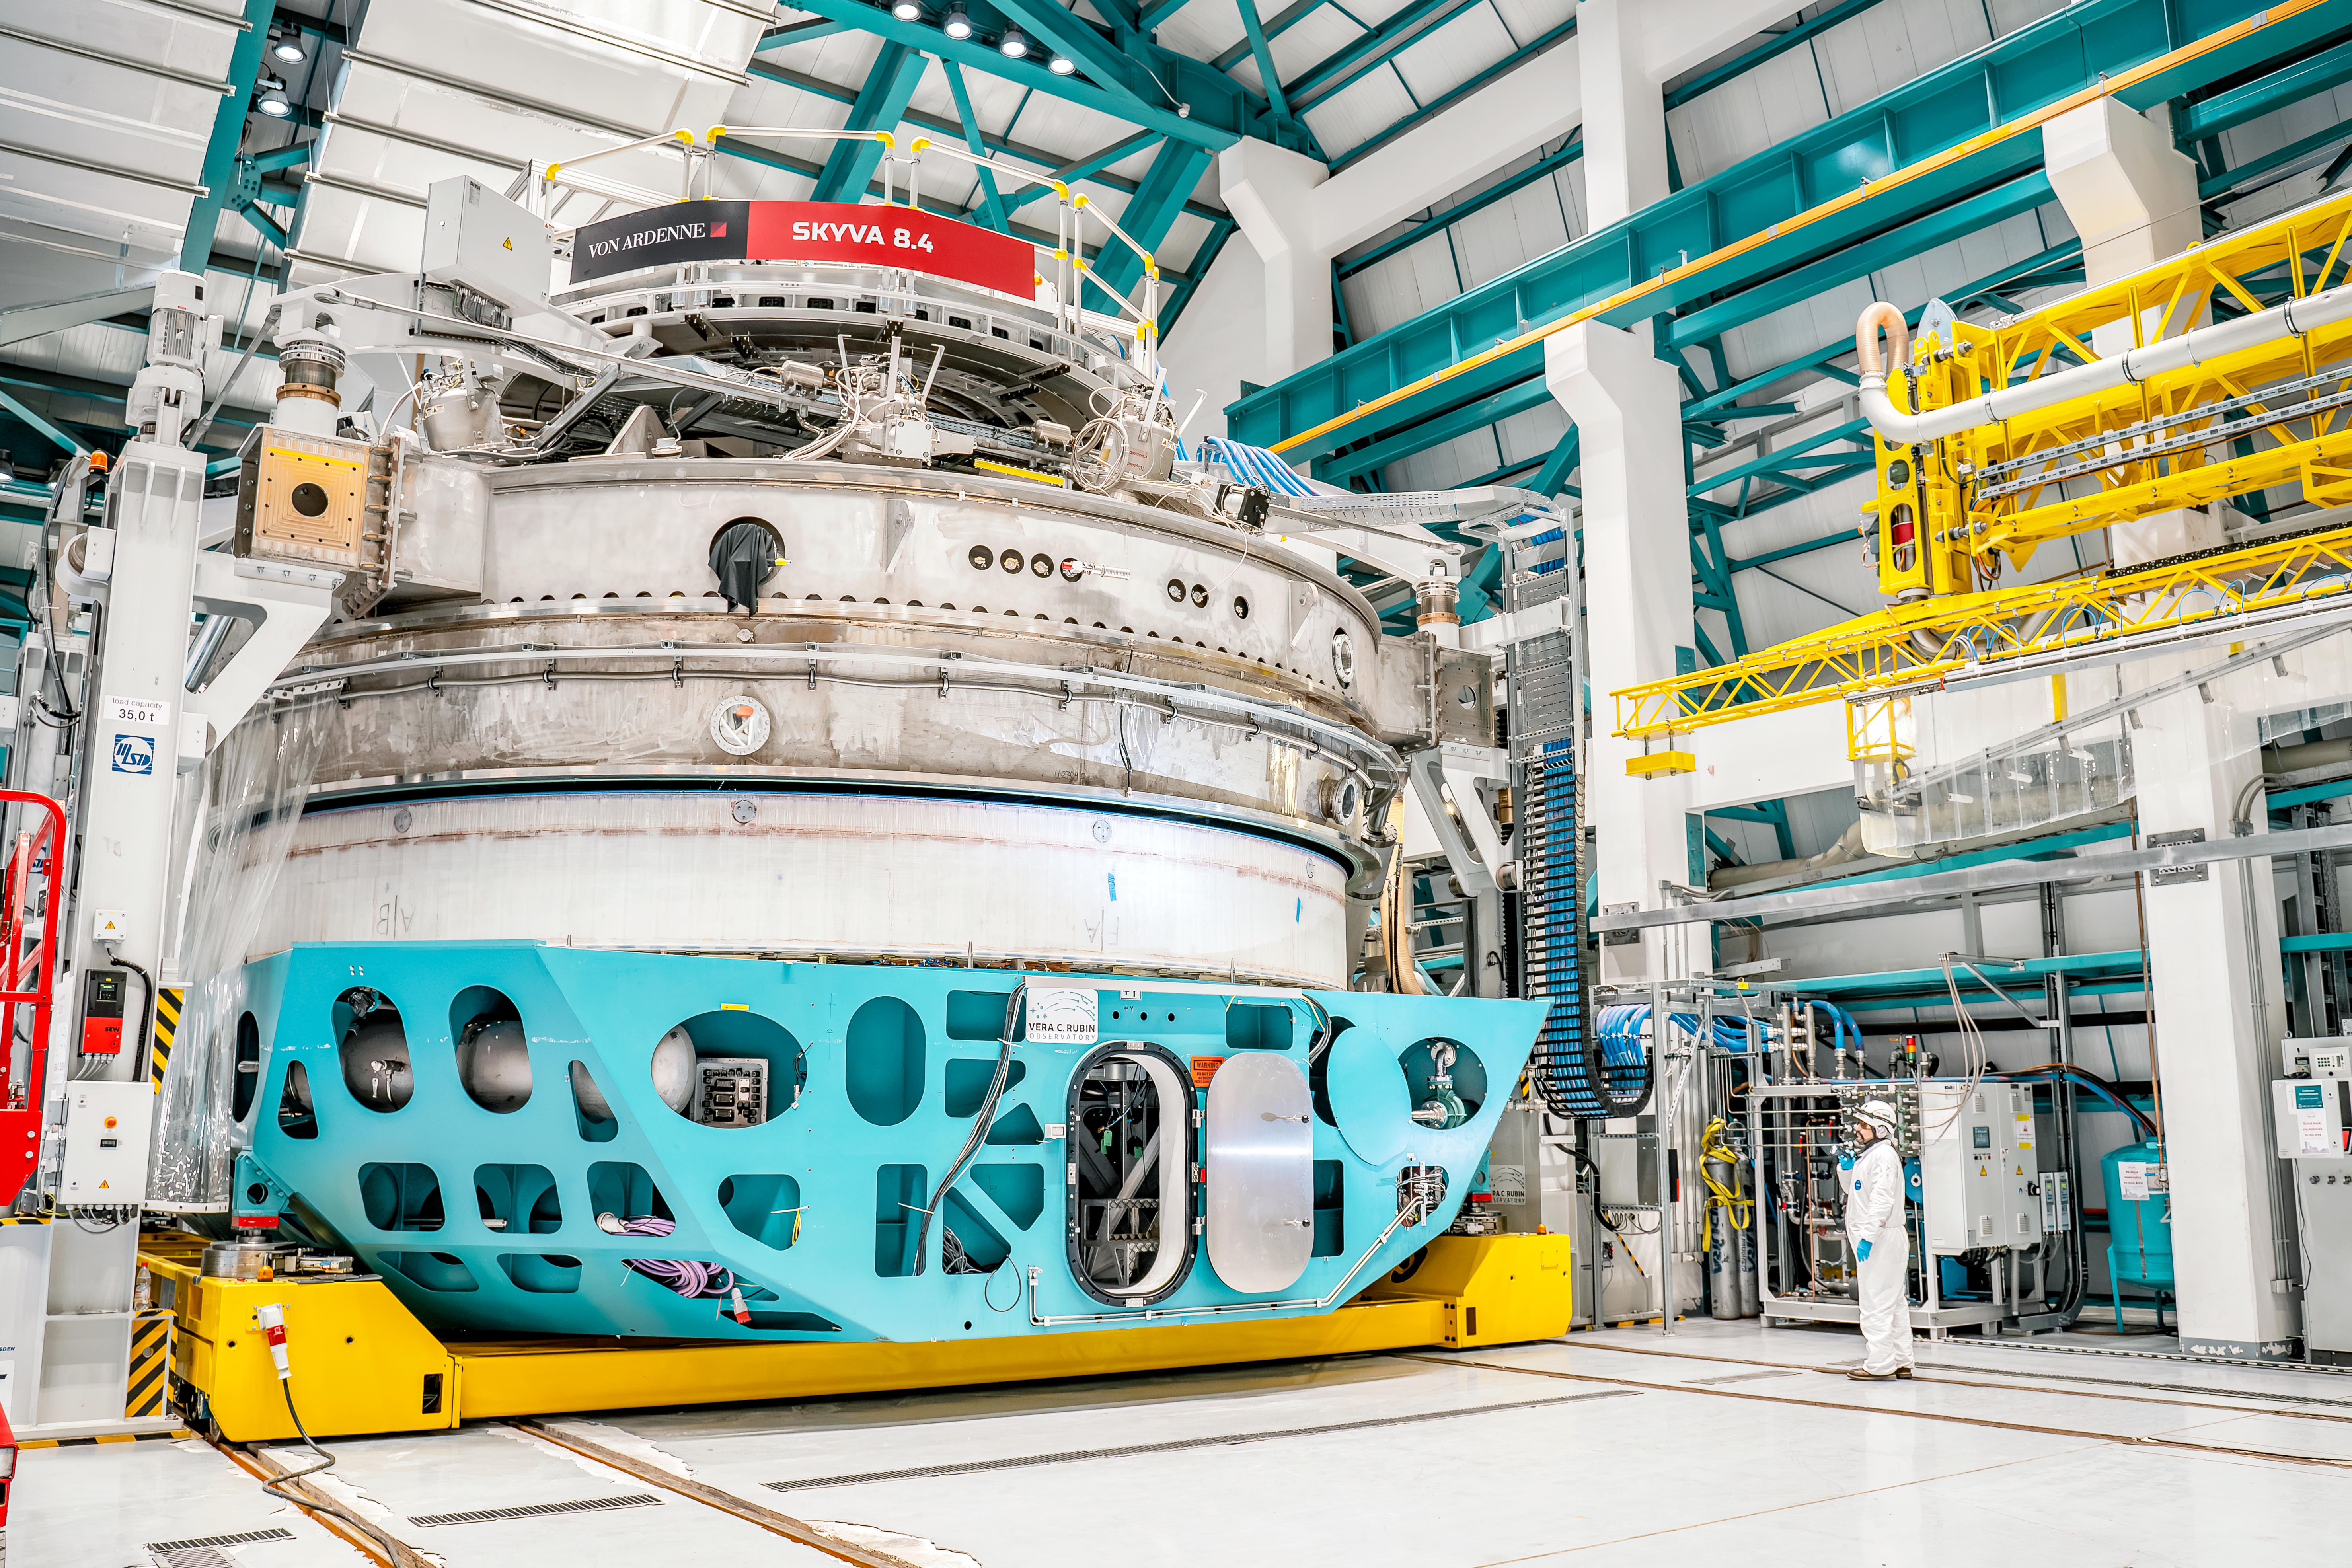

Inside Rubin Observatory April 2024

Rubin Observatory in April 2024. In this image, the camera mirror and the coating chamber are inside the observatory building.

Credit: Rubin Observatory/NSF/AURA/A. Pizarro D.